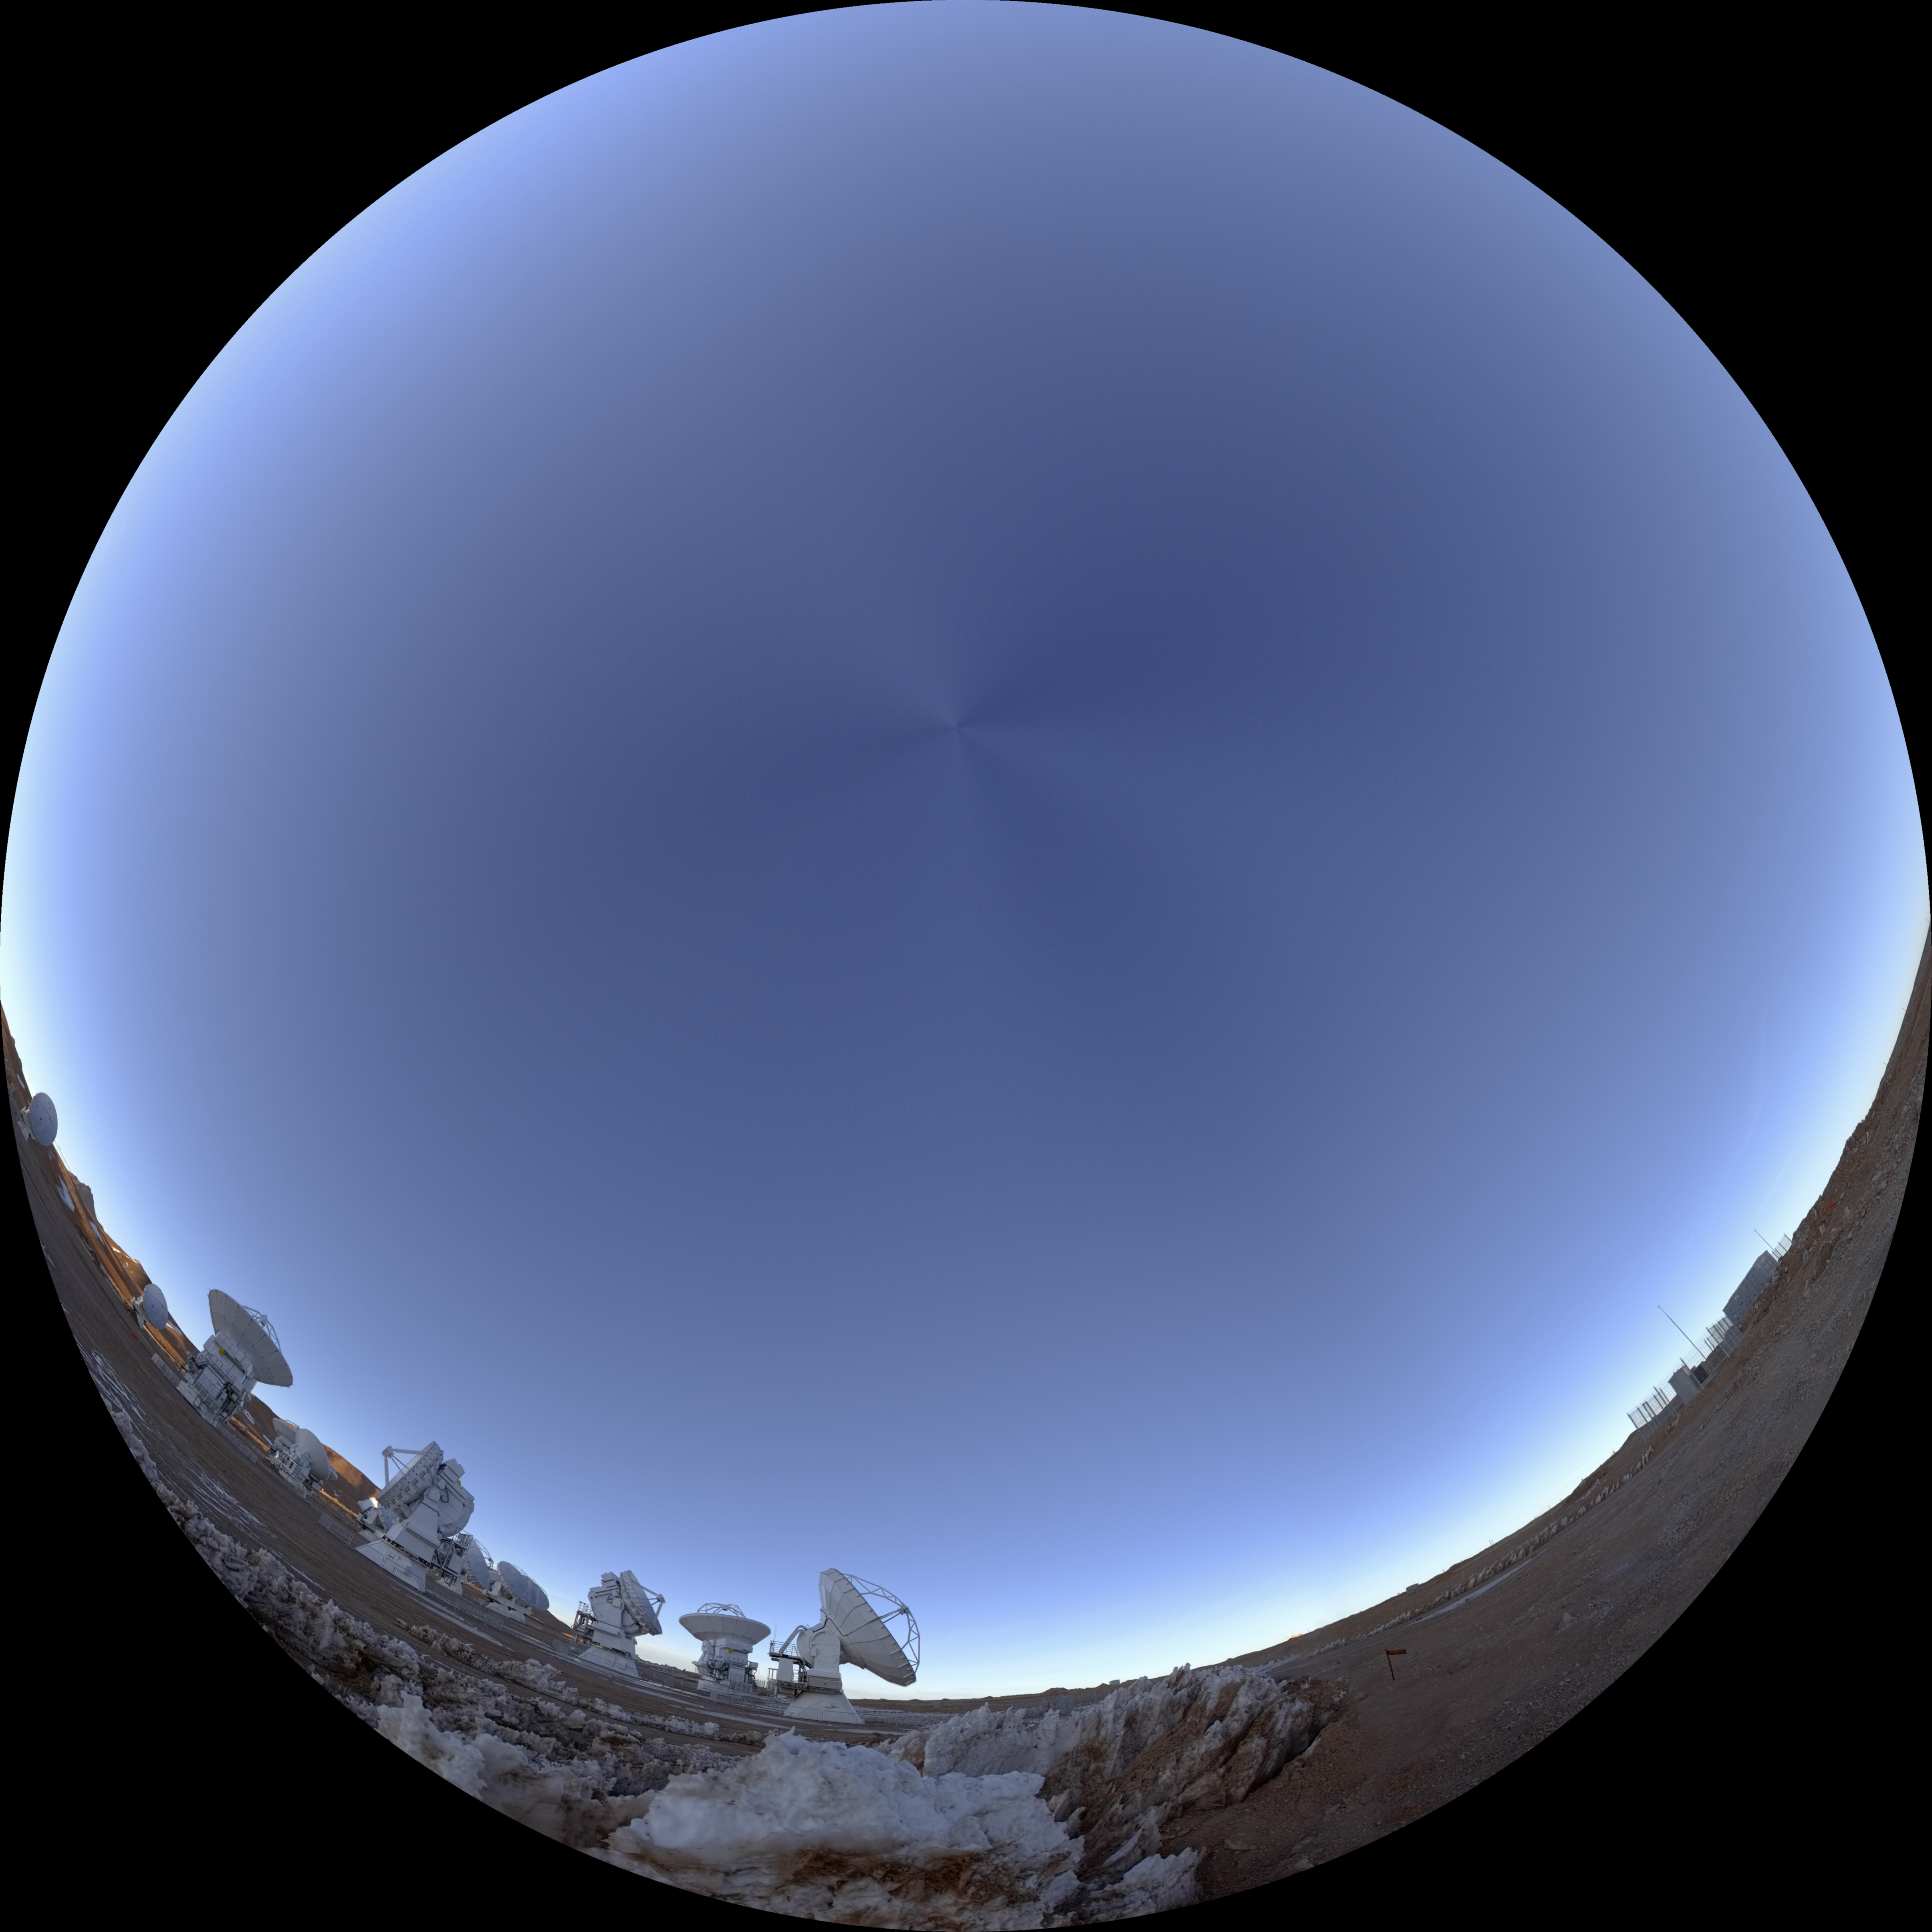

Sunrise at the ALMA Observatory

A 360 degree fish-eye (fulldome) view of the ALMA observatory during the sunrise.

Credit: ESO